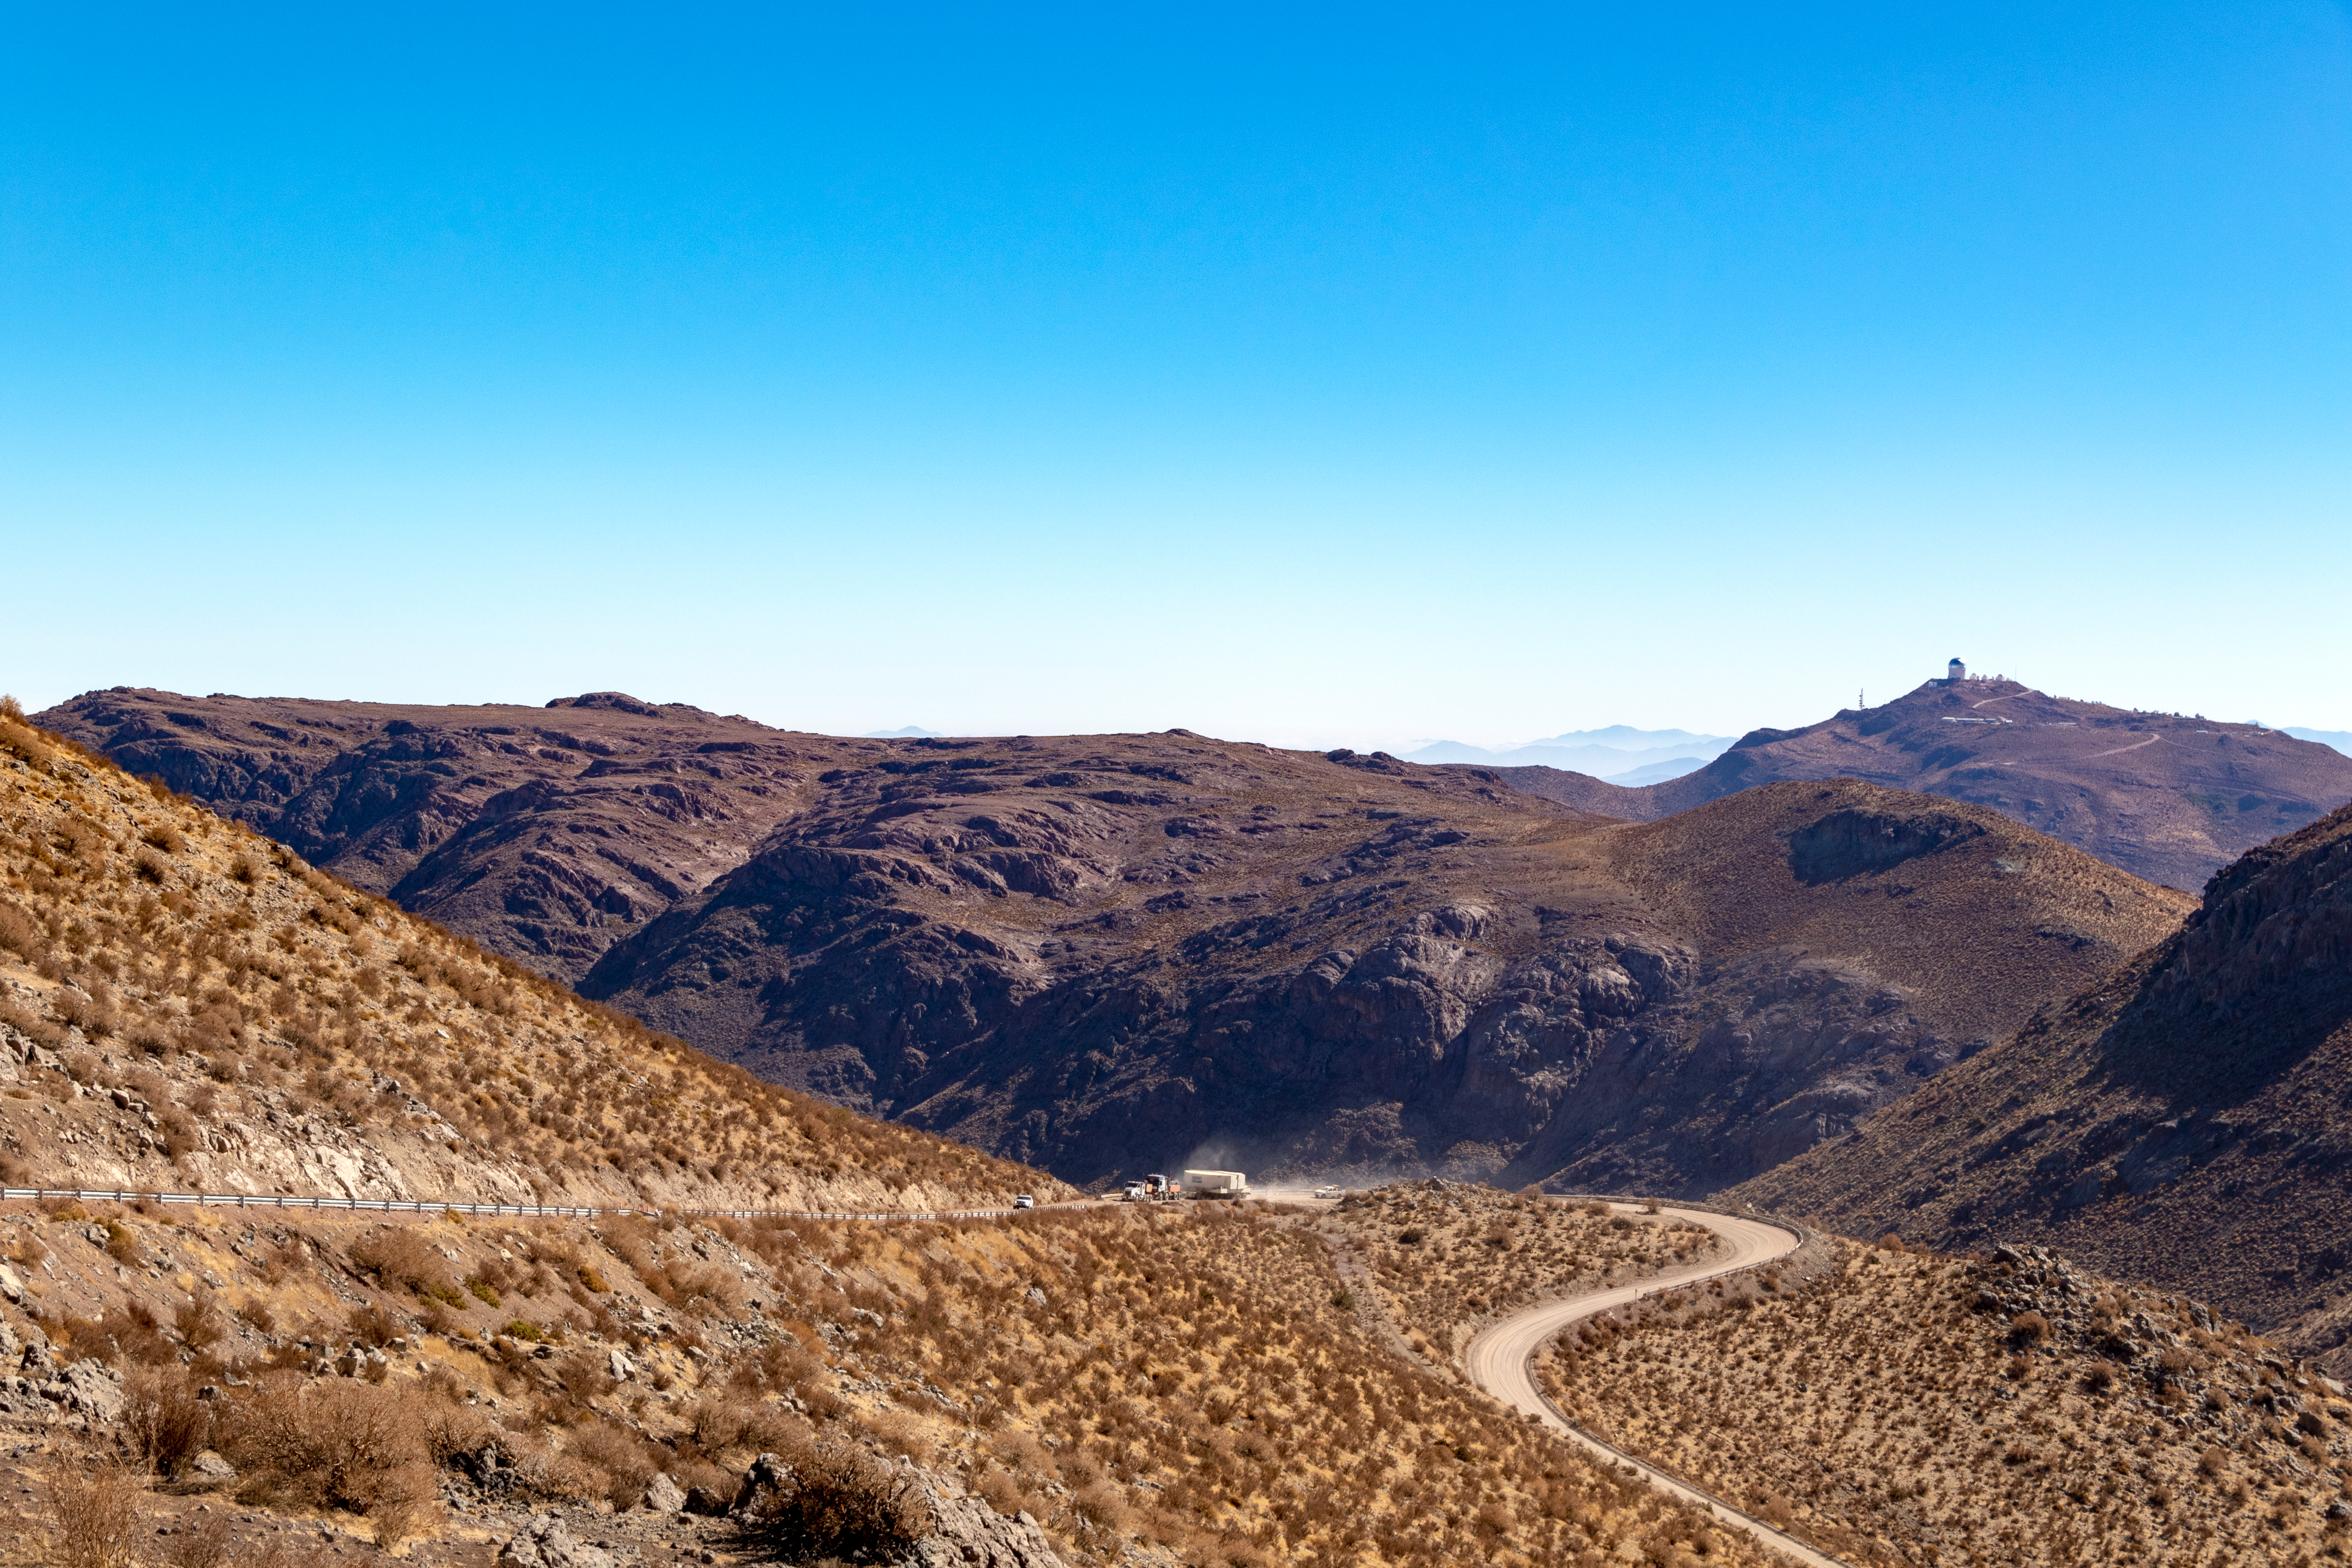

M1M3 Transported to the Summit

The LSST Primary/Tertiary Mirror (M1M3) arrived in the port of Coquimbo on May 7, and was transported to the LSST summit facility building over the next several days. It arrived on the summit on May 11, 2019.

Credit: Rubin Observatory/NSF/AURA